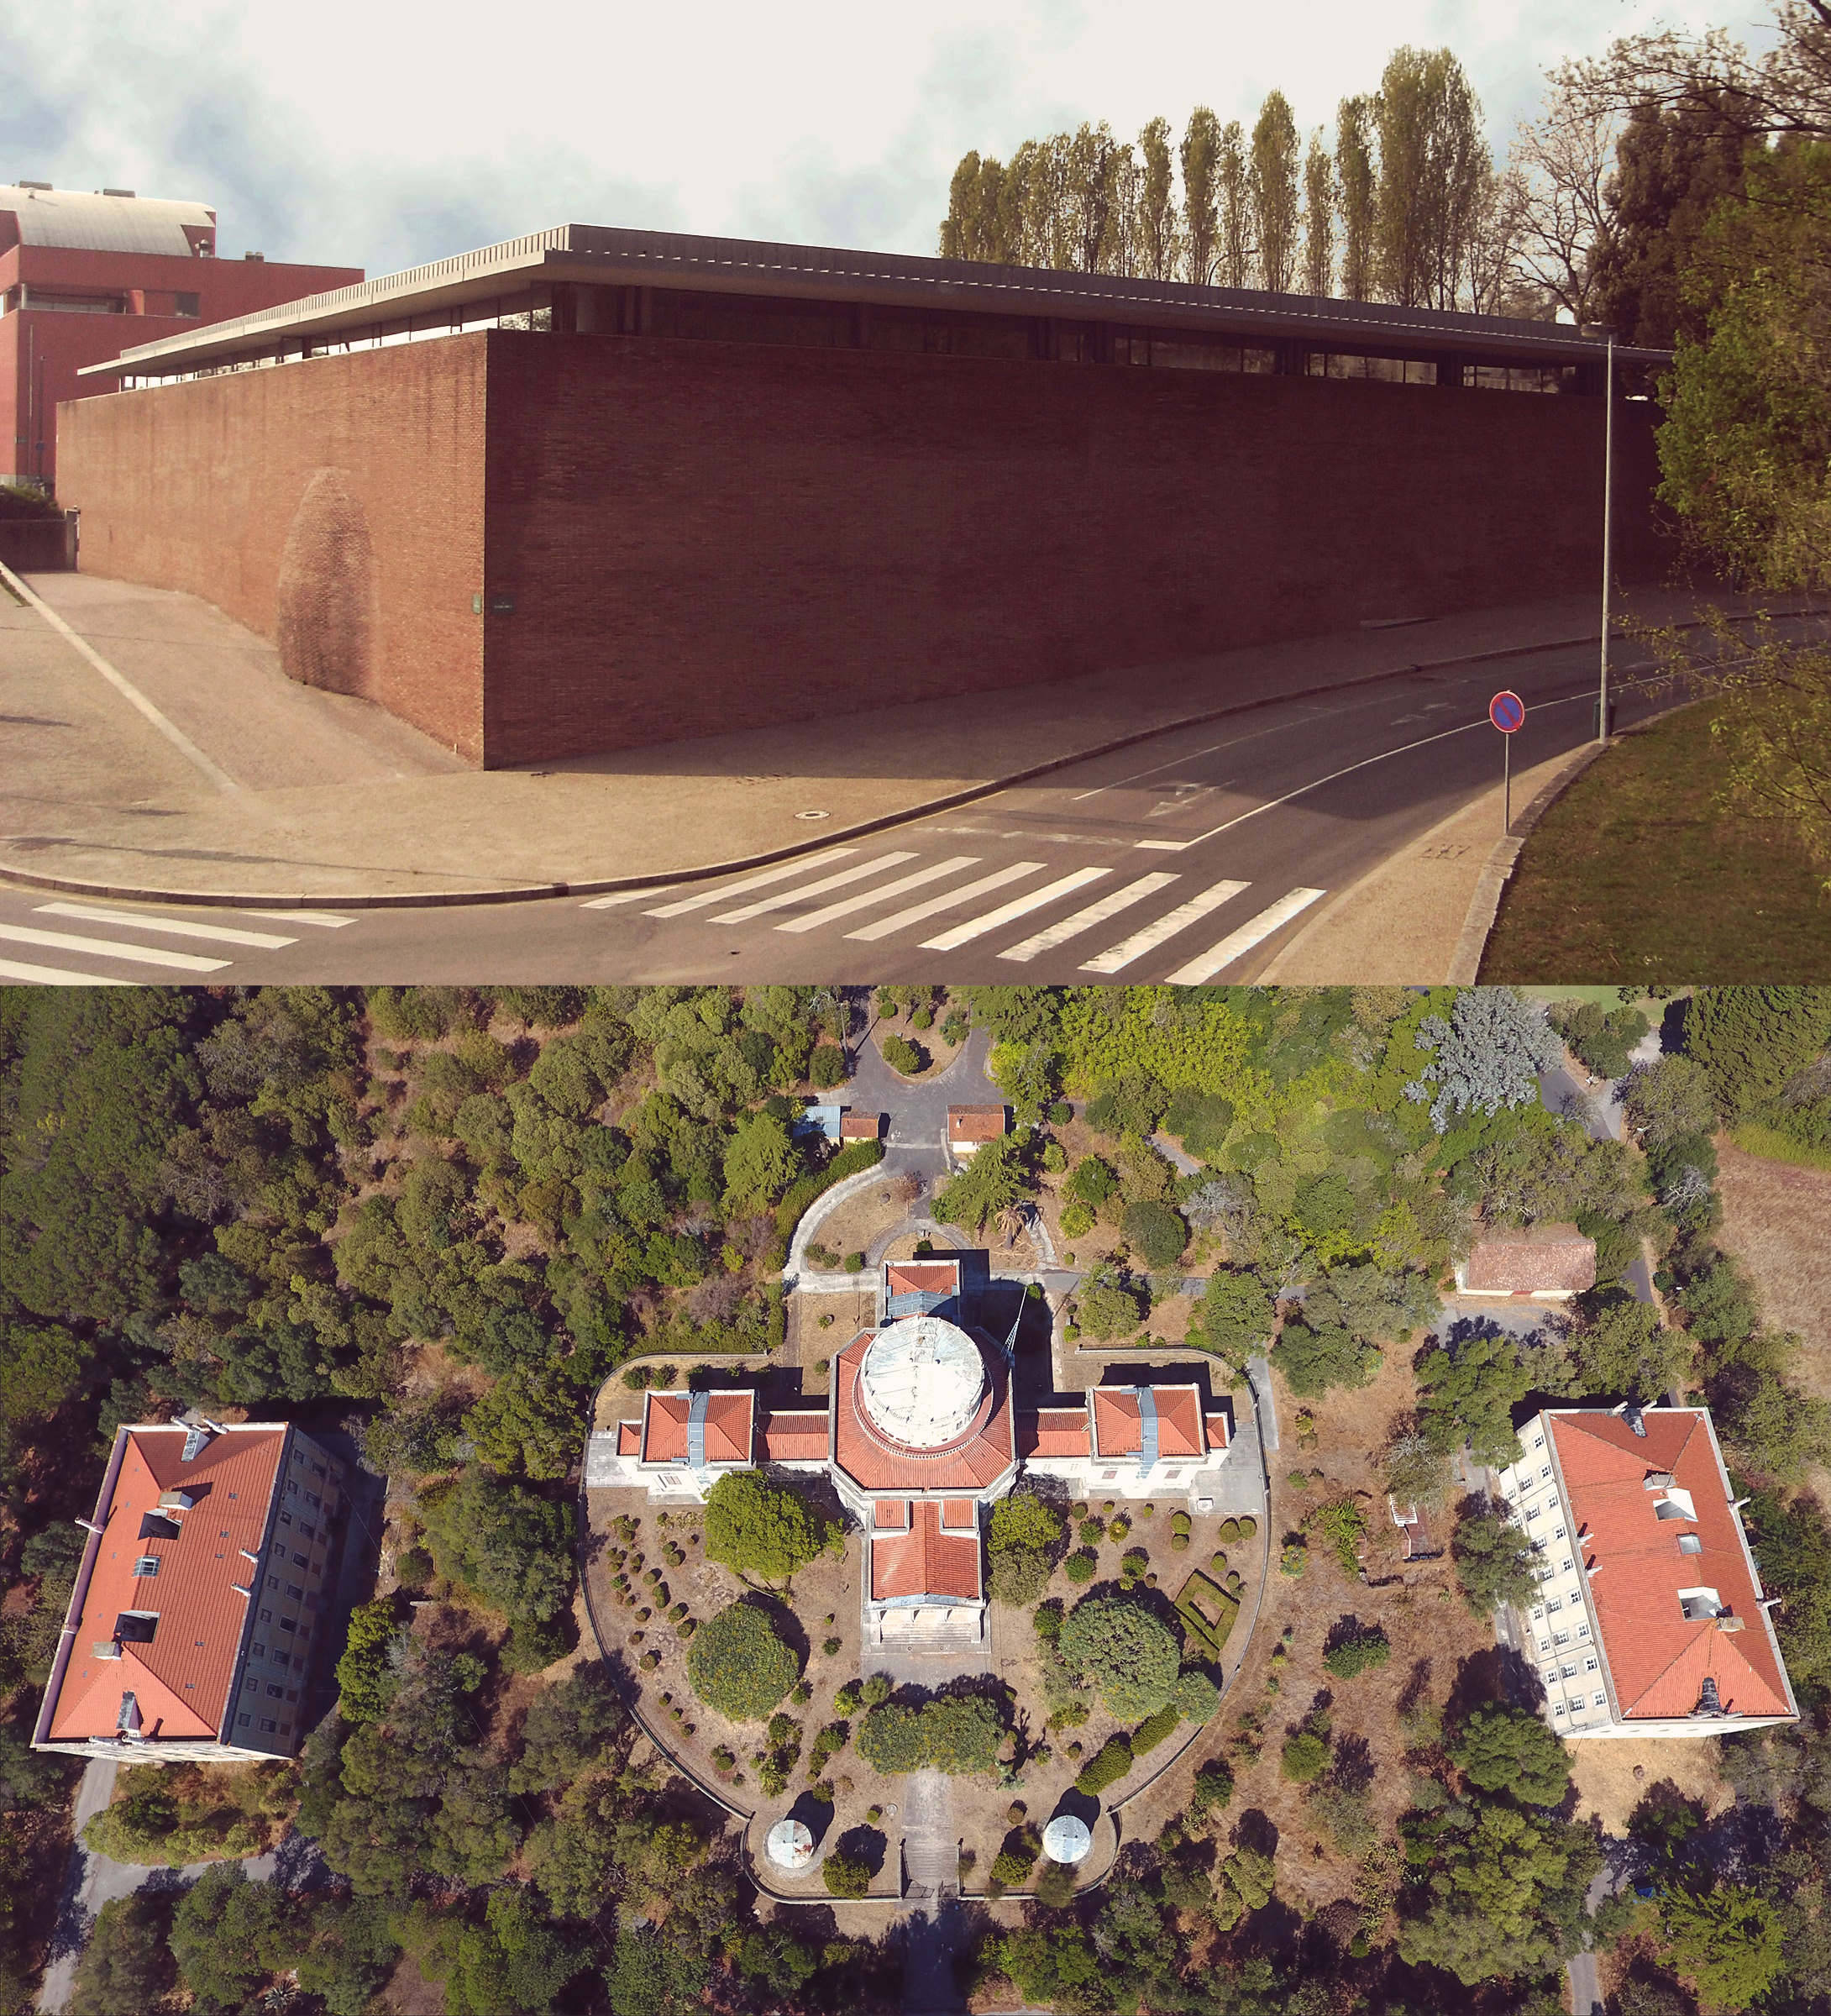

Instituto de Astrofísica e Ciências do Espaço

The Instituto de Astrofísica e Ciências do Espaço is an ESO Outreach Partner Organisation. Read more on: ESO Outreach Partner Organisations

Credit: ESO